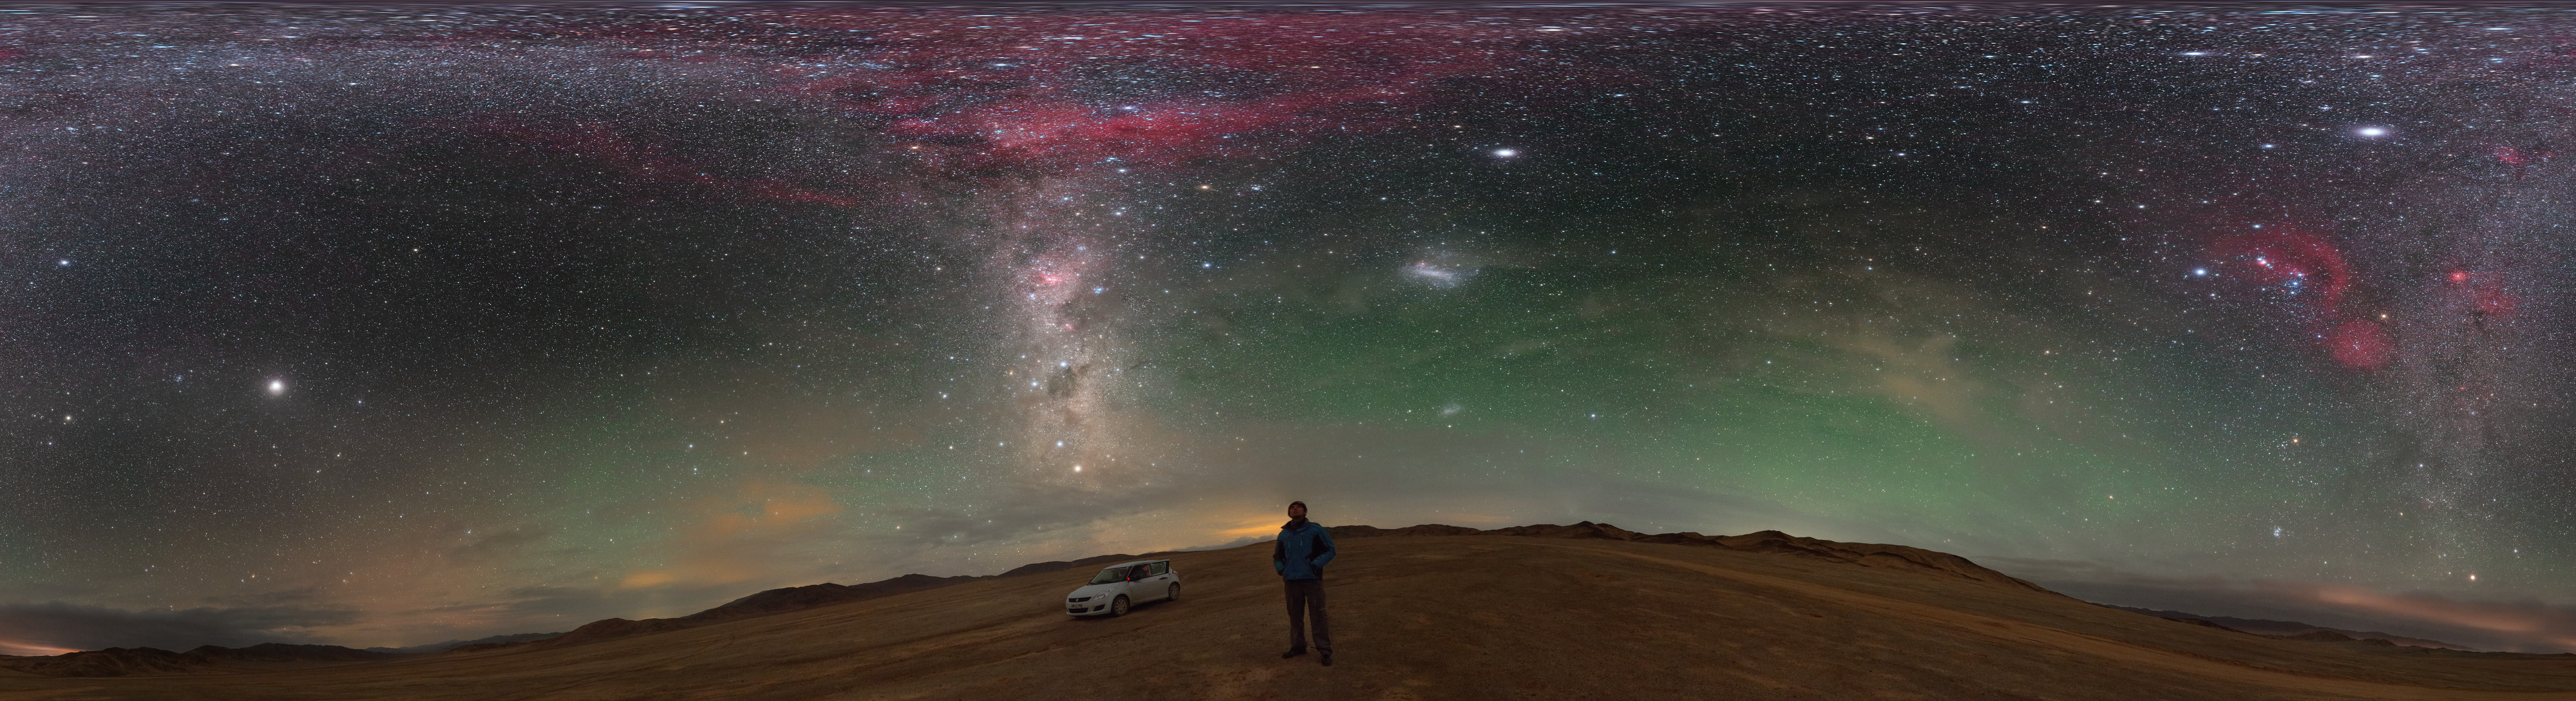

A stop to enjoy the Chilean sky

Amazed by the colourful Milky Way, the ESO Photo Ambassador Petr Horálek takes a stop while driving in the Atacama desert, in northern Chile, to fully enjoy the night sky view. Many are the remarkable features in this fulldome panorama image: the brightest spot in the upper left is the planet Jupiter, while the red blobs along the Milky Way river are Barnard's loop on the upper part — with the famous Orion's Belt at the centre —, and Gum Nebula in the middle, respectively. The elegant Large Magellanic Cloud is also faintly visible, in the lower right part. A greenish airglow frames the sky all around.

Credit: P. Horálek/ESO